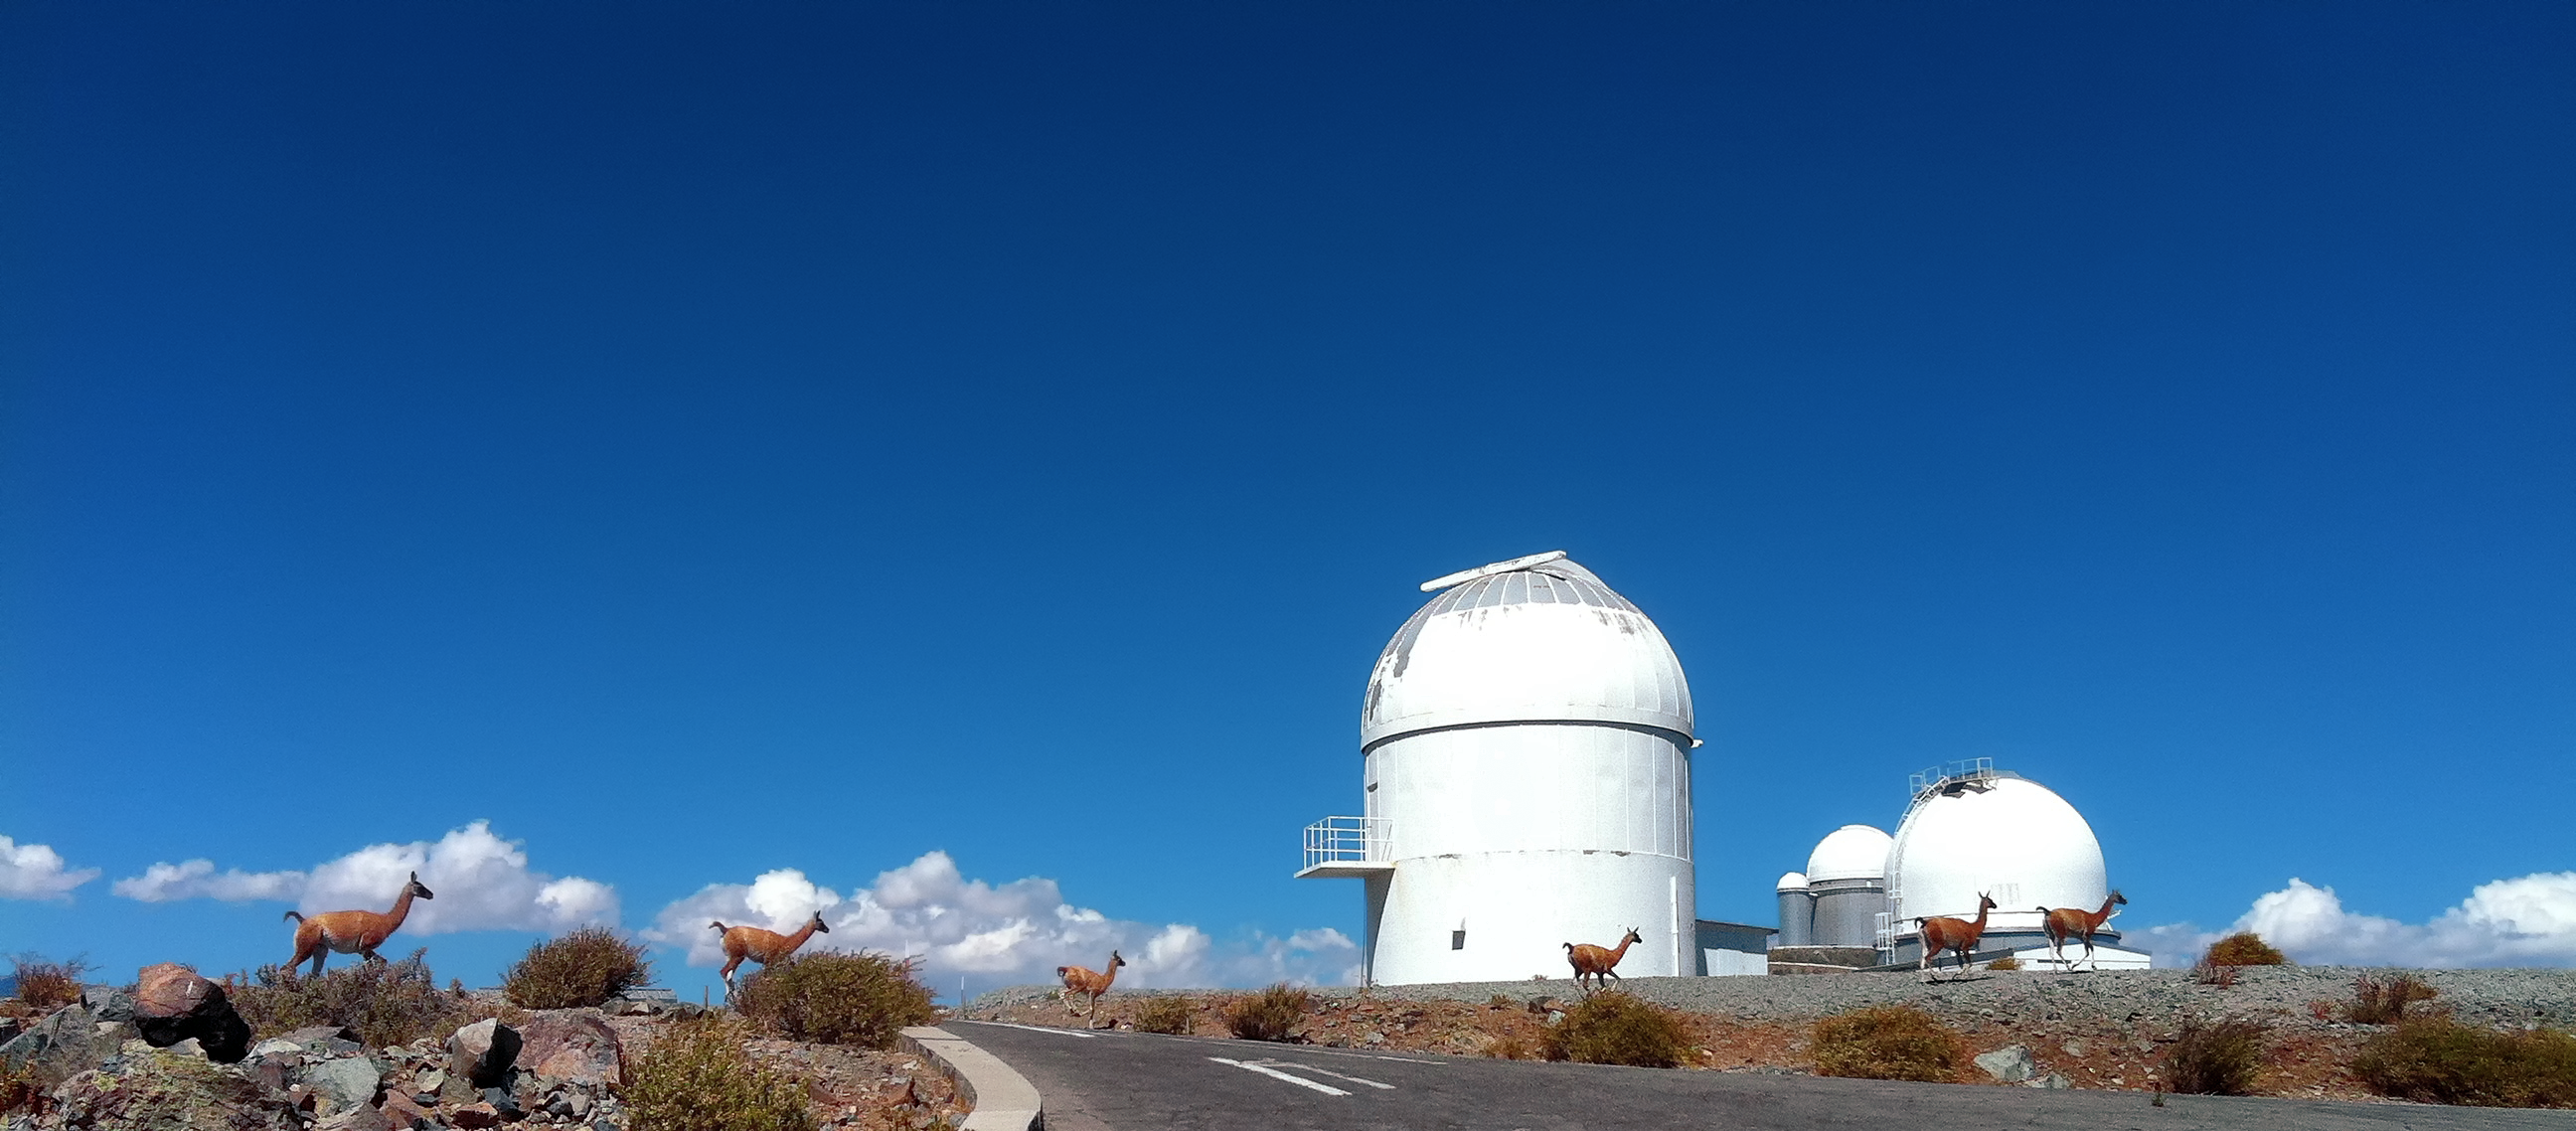

Guanacos crossing the road

A herd of guanacos cross the road in front of gathering of telescopes. From left to right, those telescopes are: the decommissioned MarLy telescope (which formerly housed the Grand Prisme Objectif), the 1.4-m CAT telescope, the ESO 3.6m Telescope, and the Danish 1.54-metre Telescope.

Credit: L. J-M. Weber/ESO